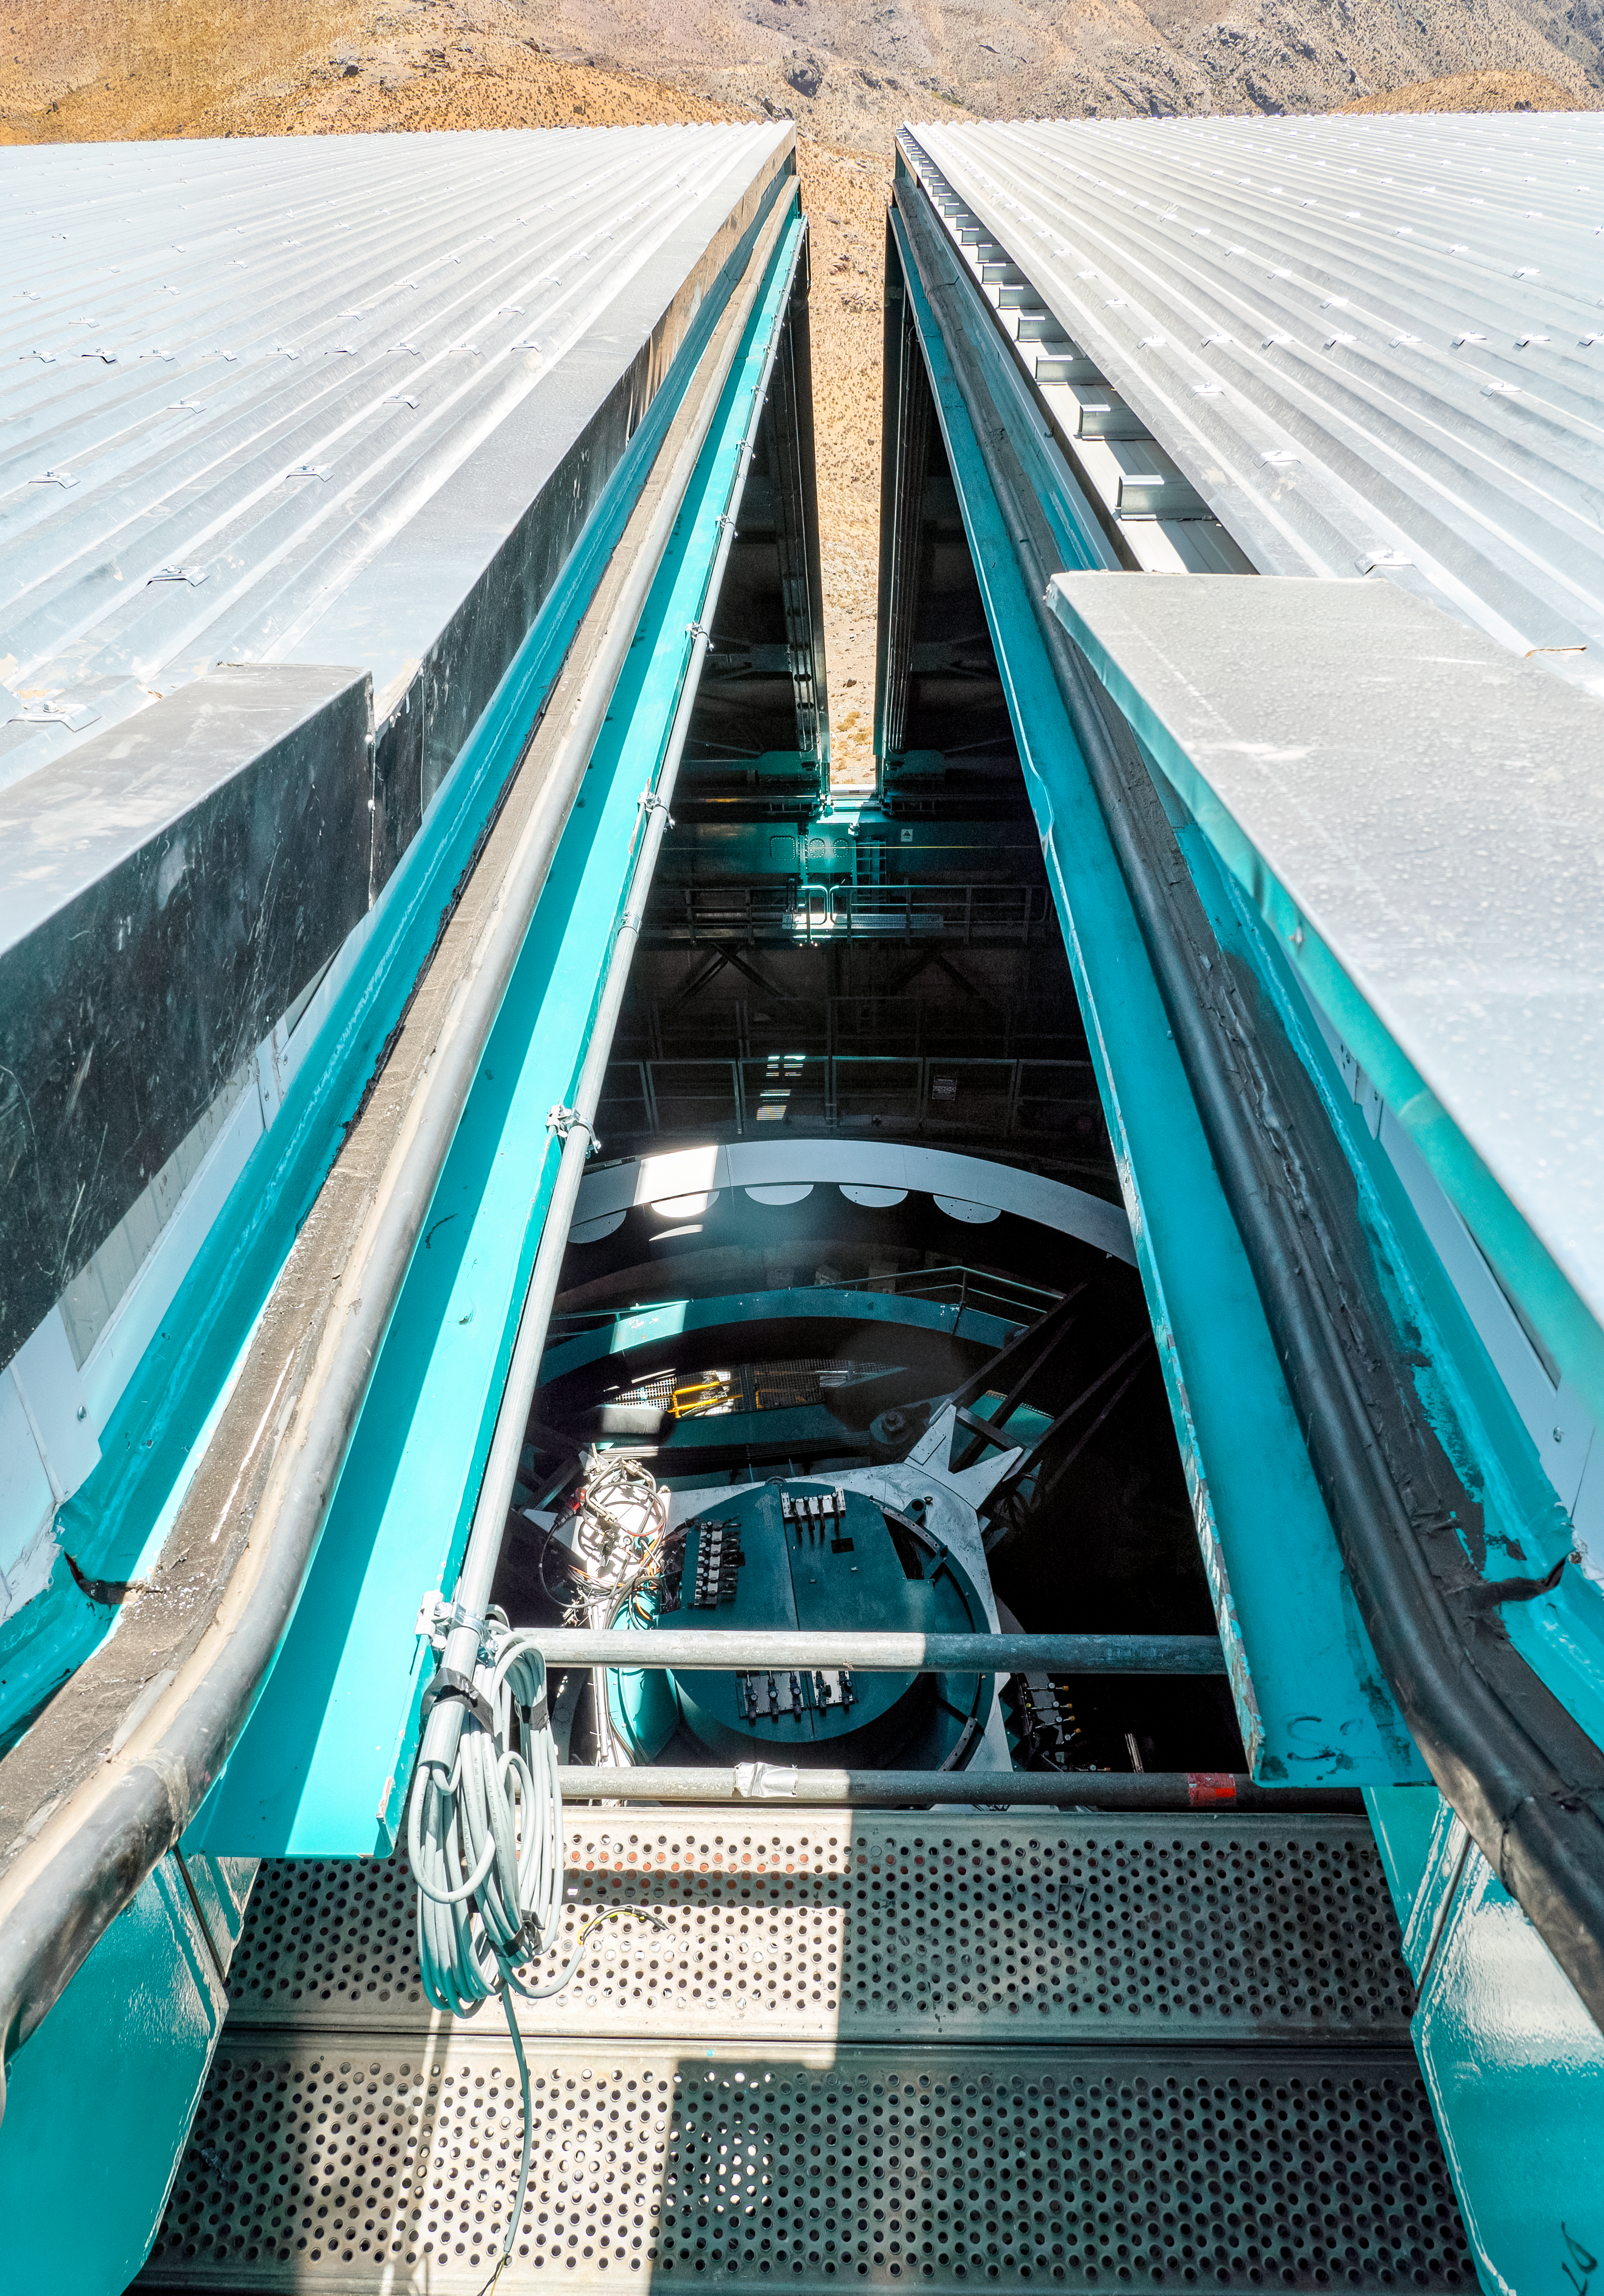

On Top of the Dome

A close up taken at the top of the NSF–DOE Vera C. Rubin Observatory dome in March 2025.

Credit: RubinObs/NOIRLab/SLAC/NSF/DOE/AURA/R. Gill